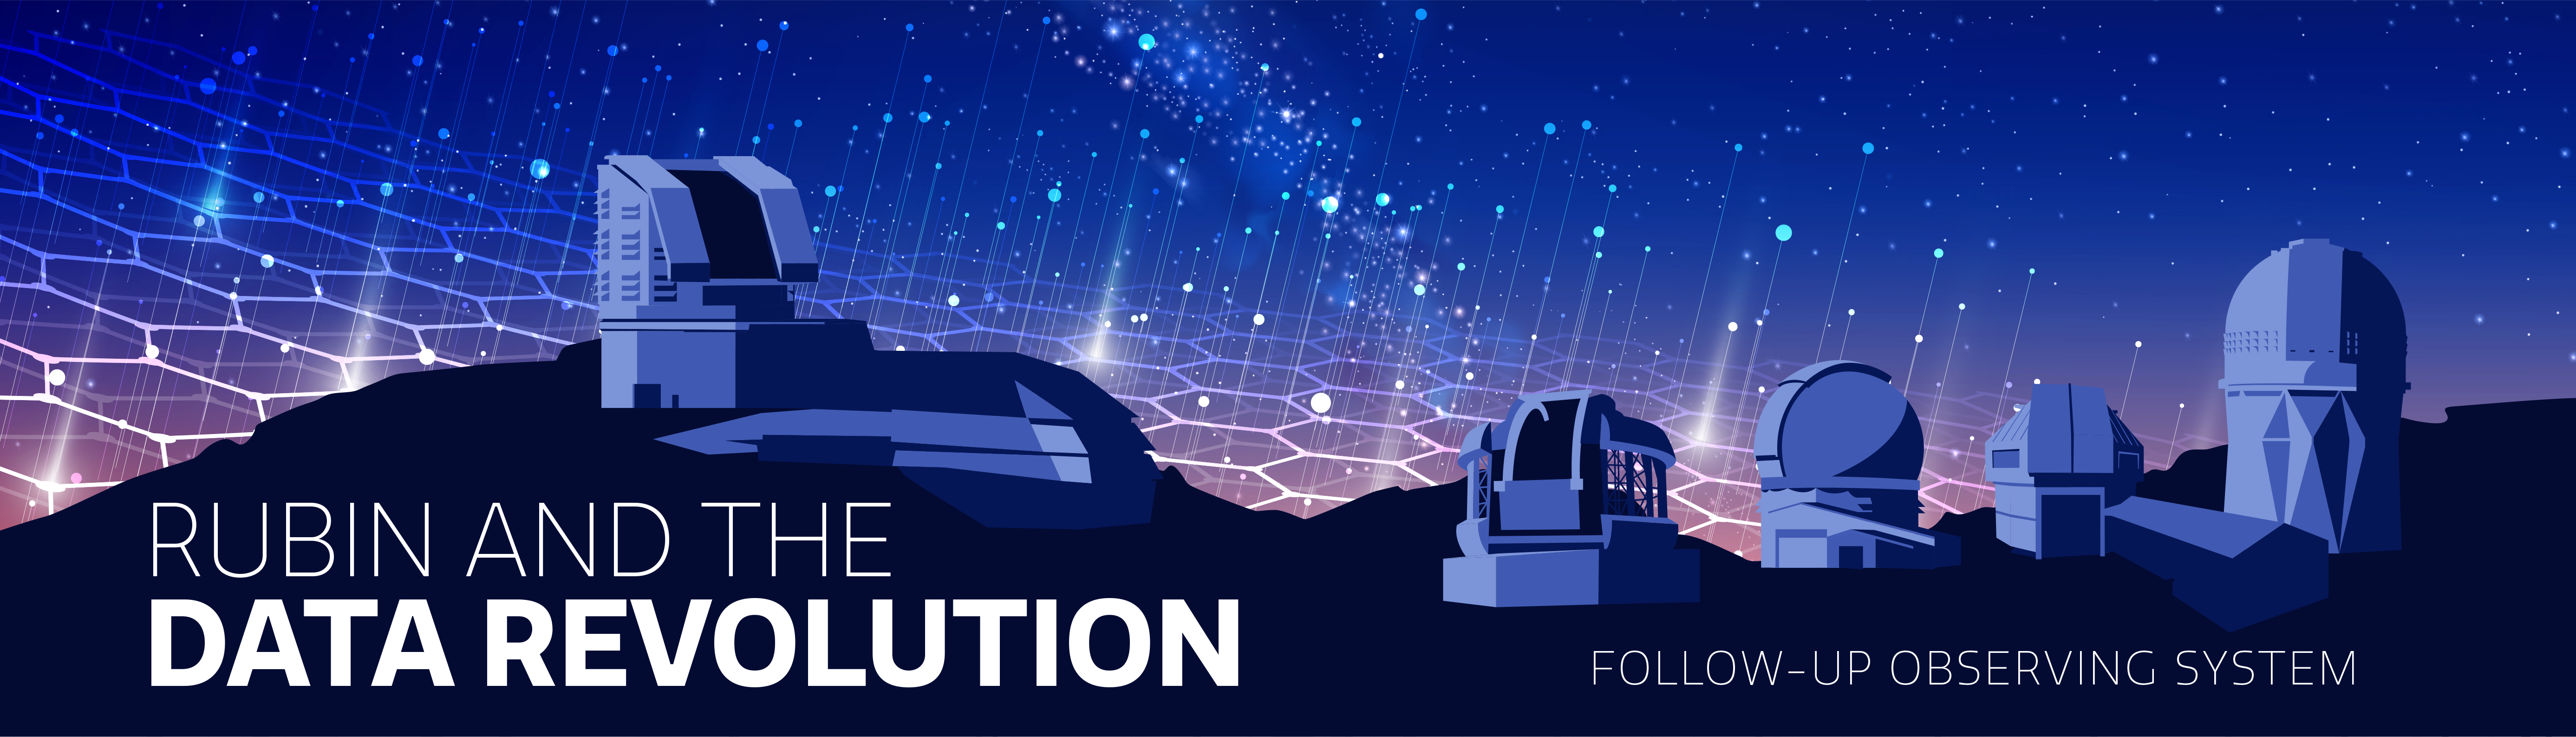

Rubin Data Revolution

NSF-DOE Vera C. Rubin Observatory will revolutionize the way we collect and distribute astronomy data.
Part of the Foundational Diagrams collection.

Credit: NOIRLab/NSF/AURA